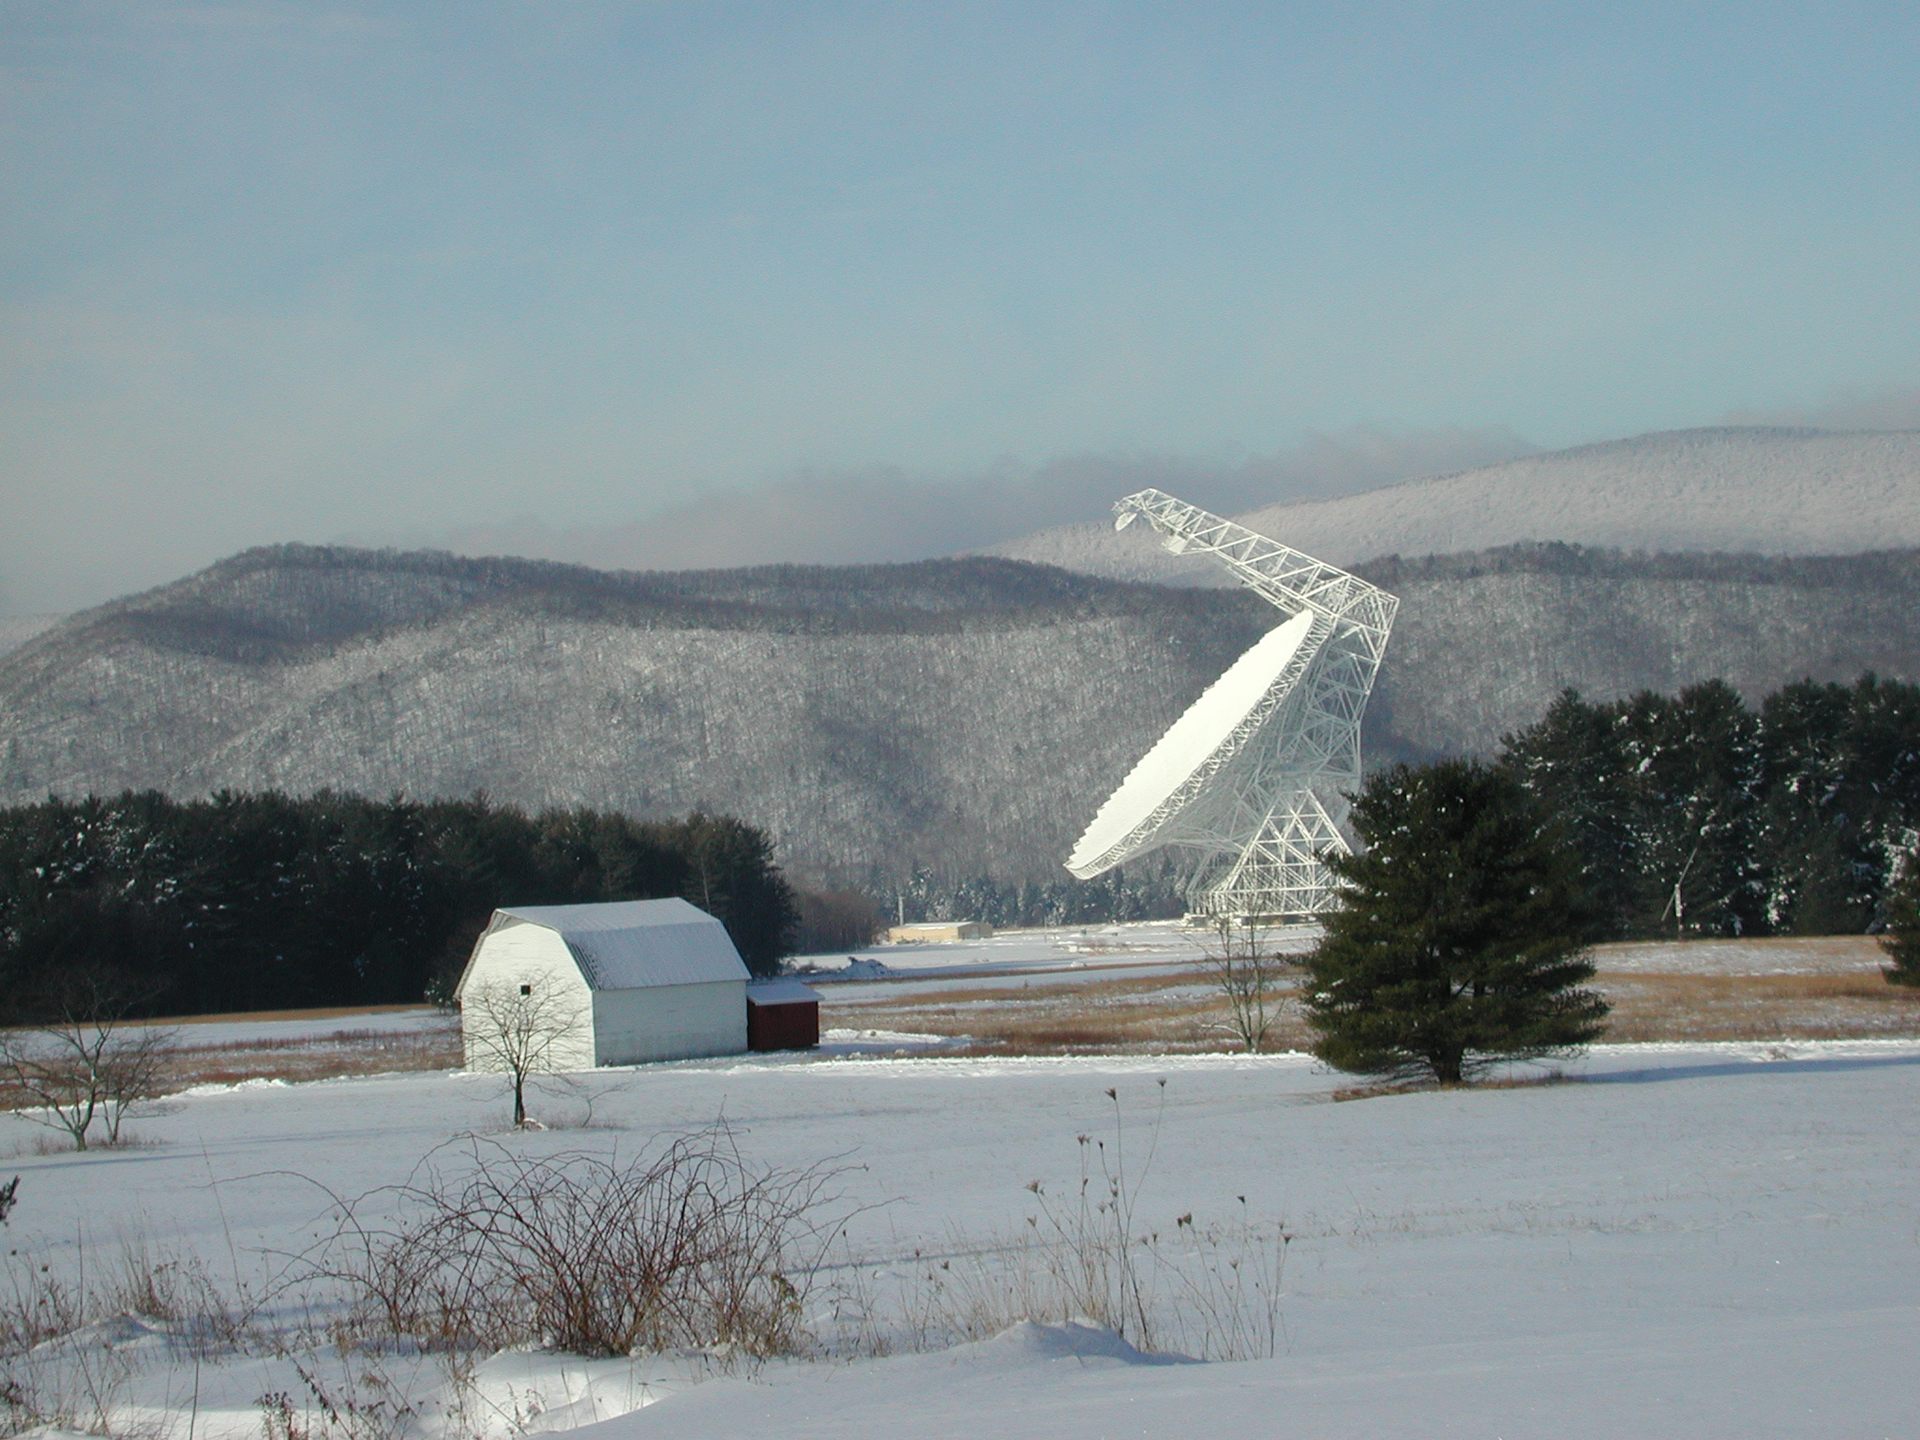

100-meter Ski Slope

Tilted like this, the 100-meter dish of the Green Bank Telescope (GBT) looks like a ski slope against the light snow.

Credit: NRAO/AUI/NSF